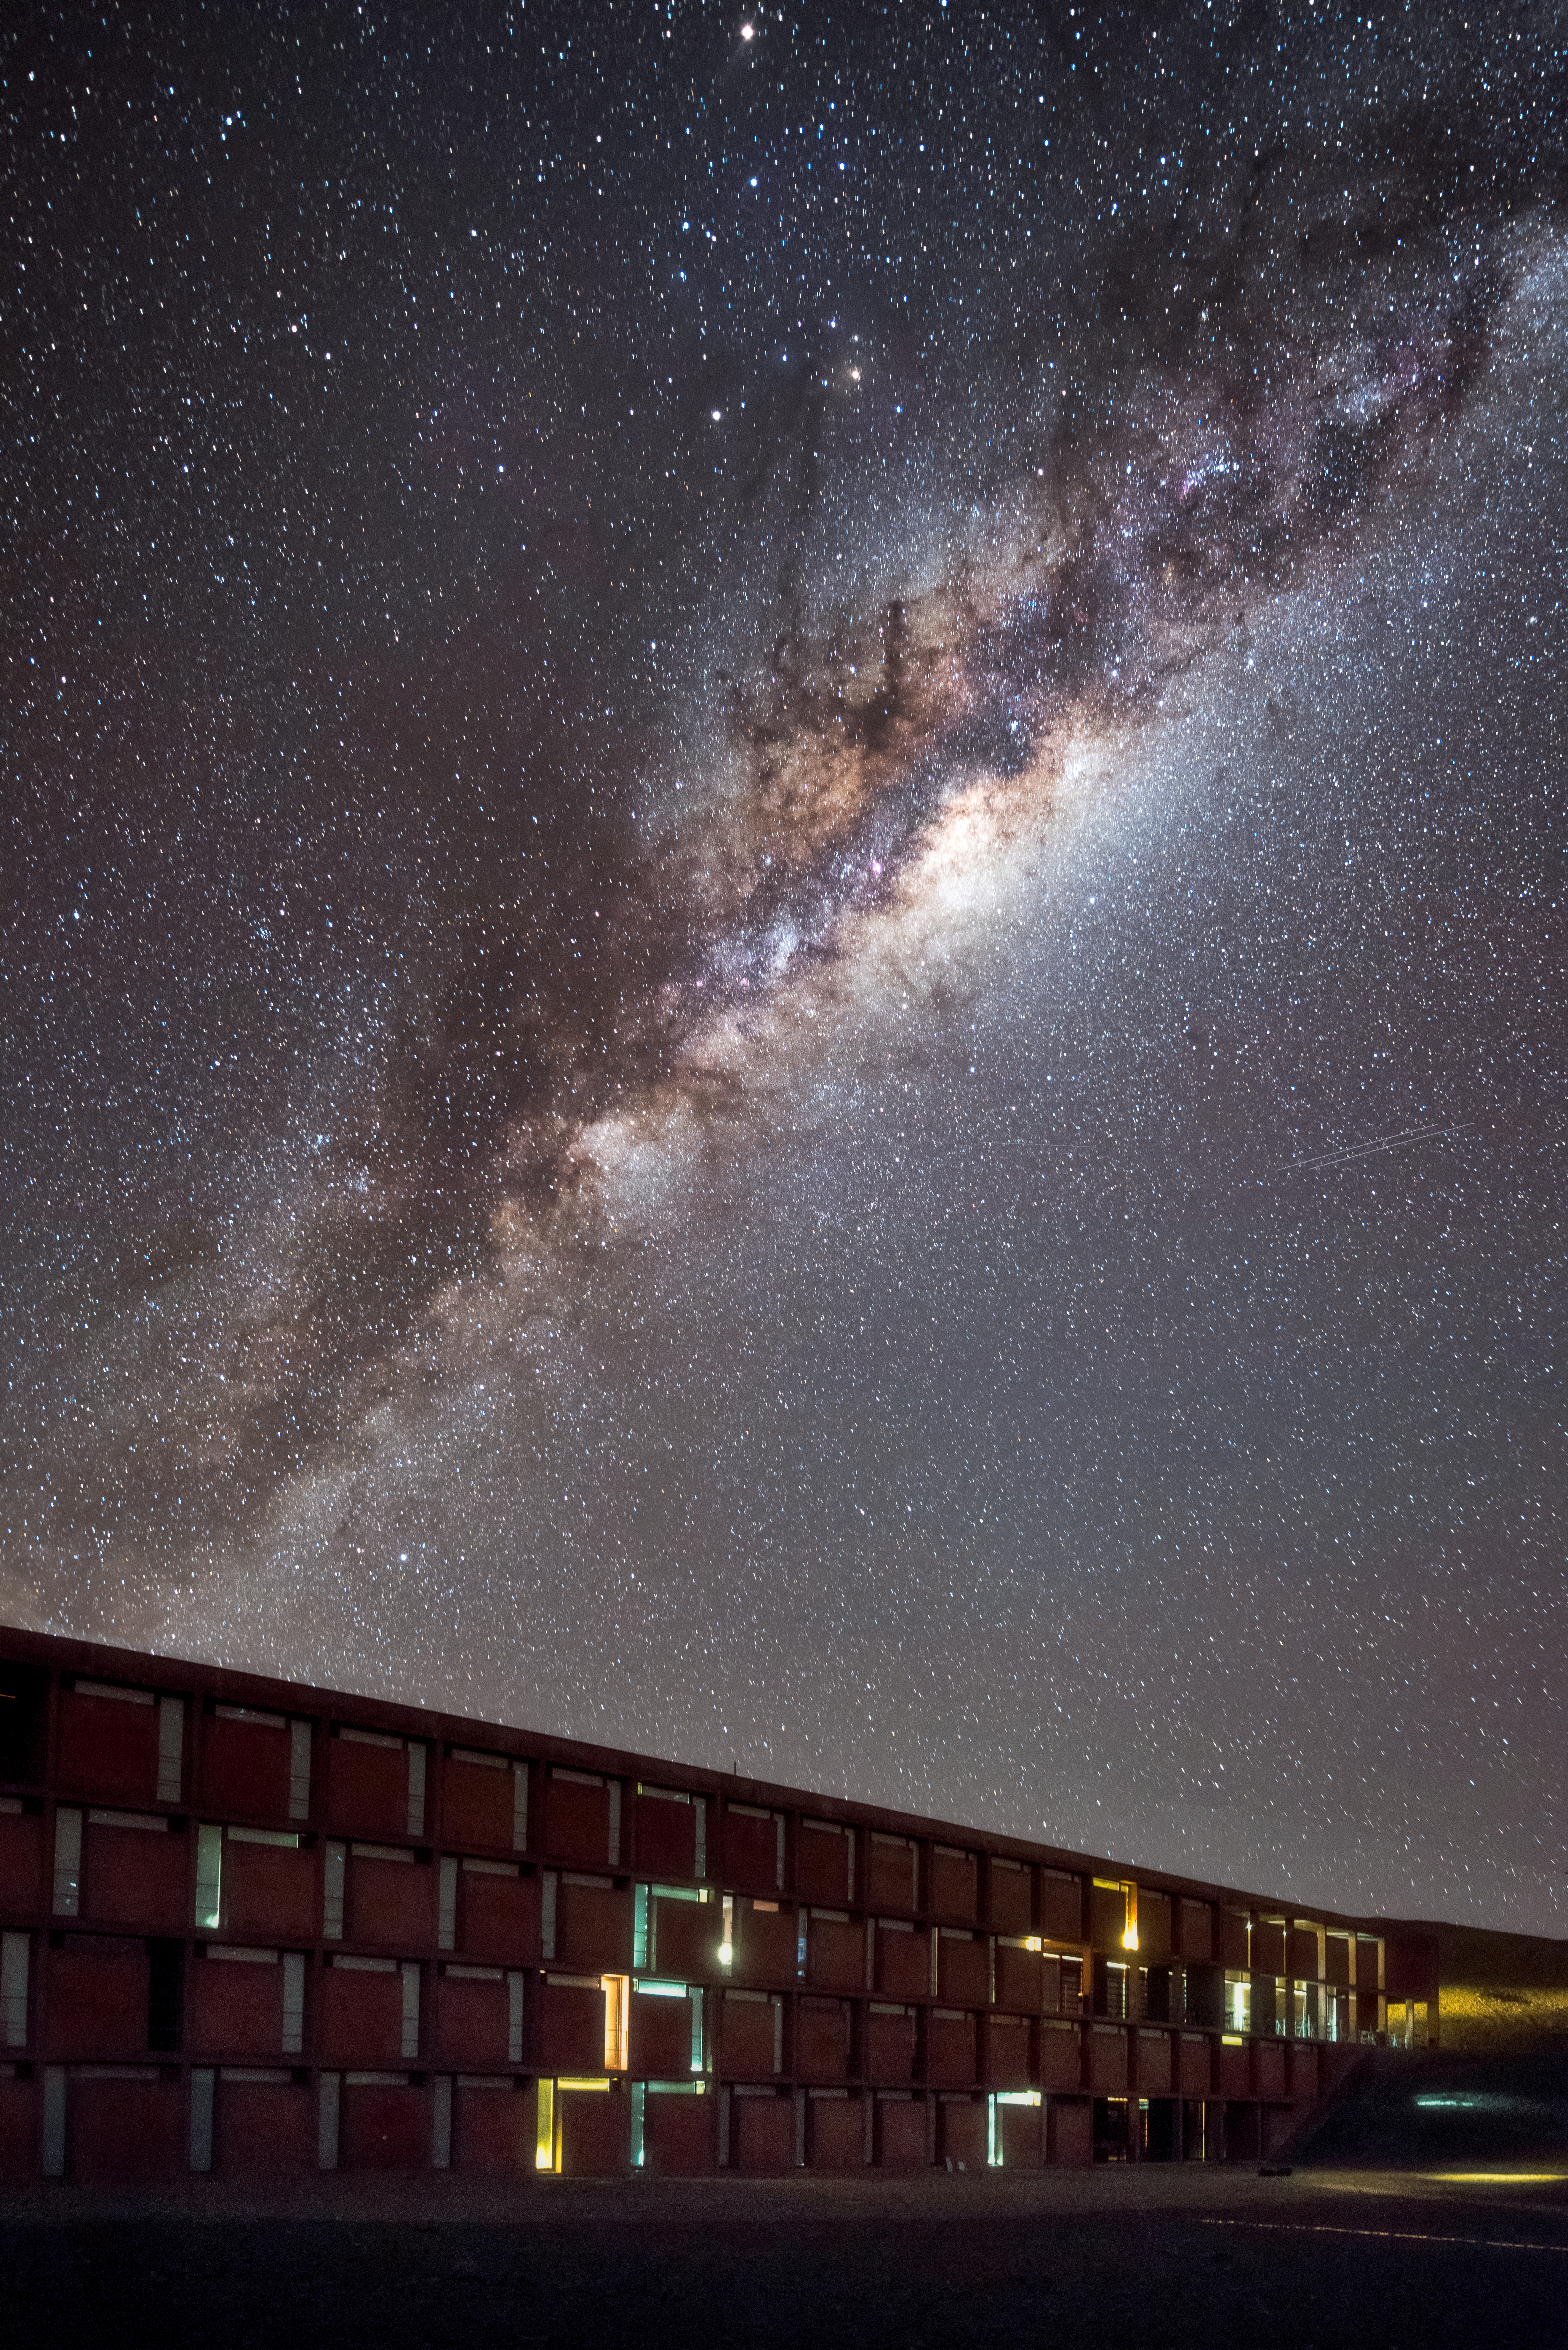

At home under the stars

The Residencia, the hotel where staff and astronomers working at ESO's Very Large Telescope stay, sits under the clear skies of Paranal, with the majestic arc of the Milky Way overhead. The Residencia is an award-winning building that provides an oasis for its inhabitants amid the harsh desert surroundings. Its glamourous indoor also served as a backdrop for part of the James Bond movie "Quantum of Solace".

Credit: A. Ghizzi Panizza/ESO